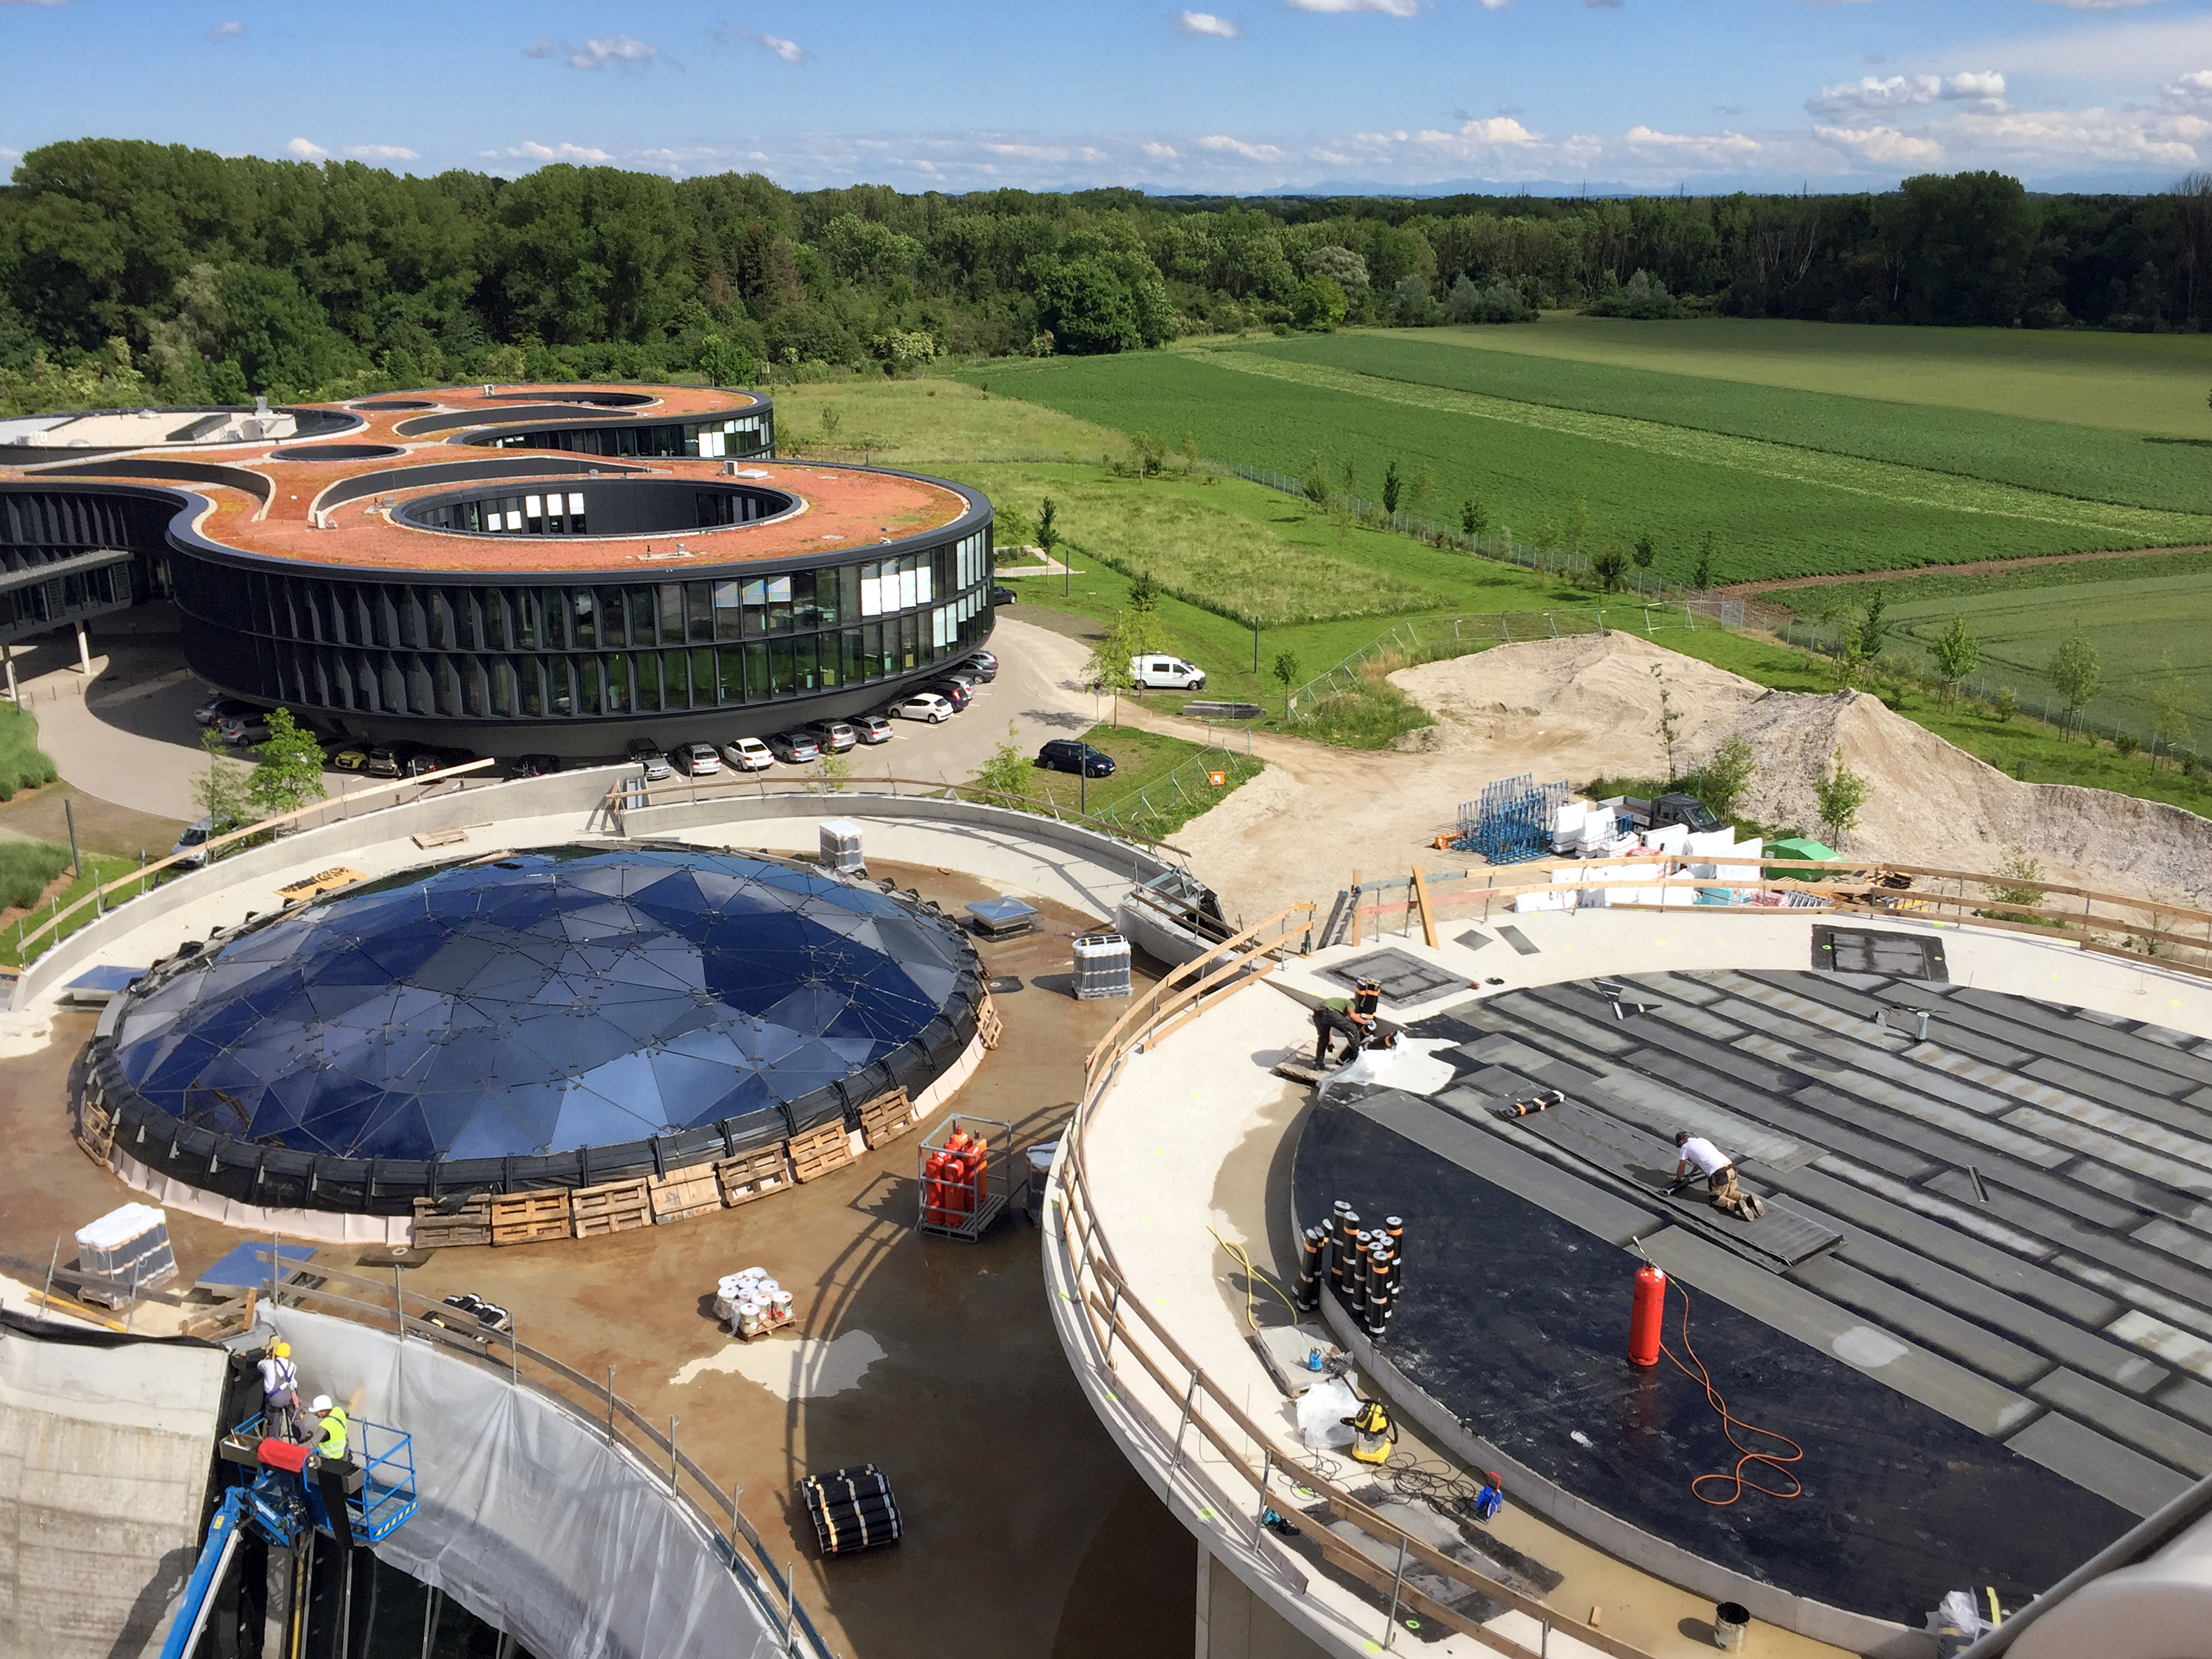

The ESO Supernova in progress

The ESO Supernova Planetarium & Visitor Centre is nearing the final stages of construction. It will be completely free to visit, and is already offering a unique range of free planetarium products, as part of its remit as the world's first open-source planetarium. The novel design of this new building resembles that of a close double-star system, with one star transferring mass to its companion — such systems in space ultimately lead to supernova explosions, appropriately enough, given the name of the project! The existing ESO Headquarters are visible in the background. The complex is located in Garching-Forschungszentrum, readily accessible from Munich. This unique and unmissable attraction will be open to the public from spring 2018.

Credit: Bernhardt + Partner (B+P)